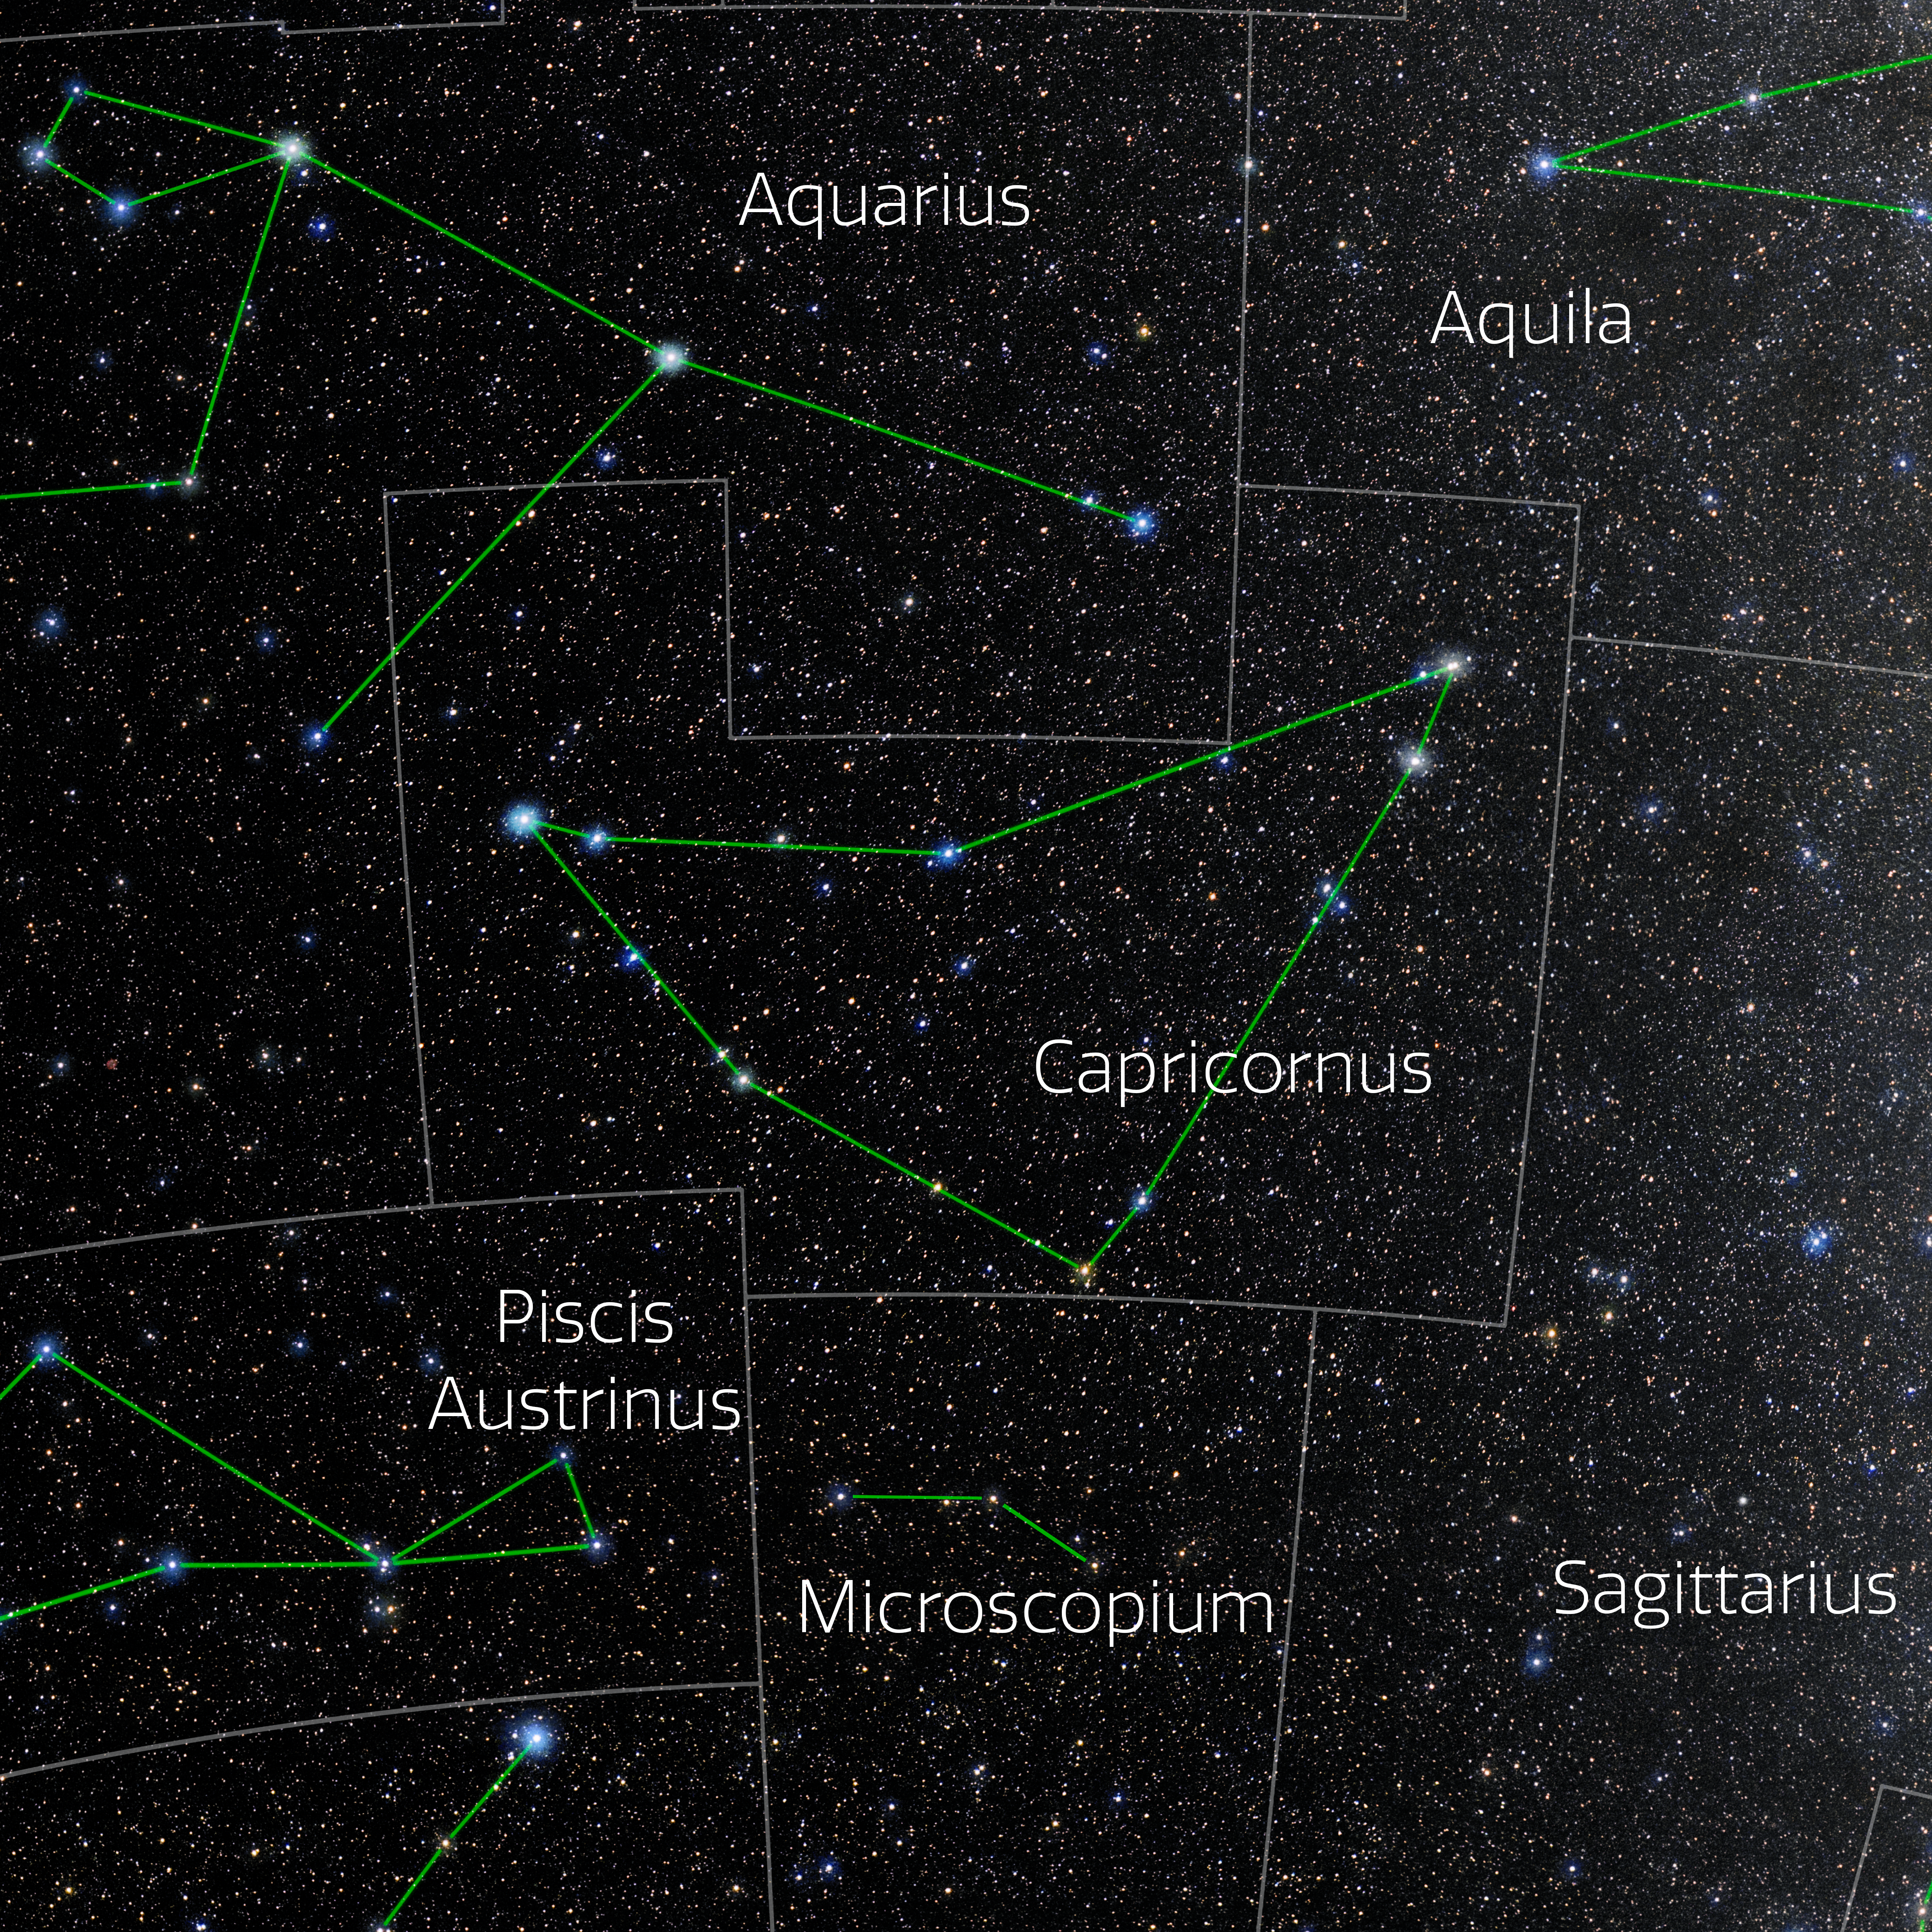

Capricornus (Annotated)

Photo of the constellation Capricornus with annotations from IAU and Sky & Telescope. Here is the non-annotated version.

Credit: E. Slawik/NOIRLab/NSF/AURA/M. Zamani